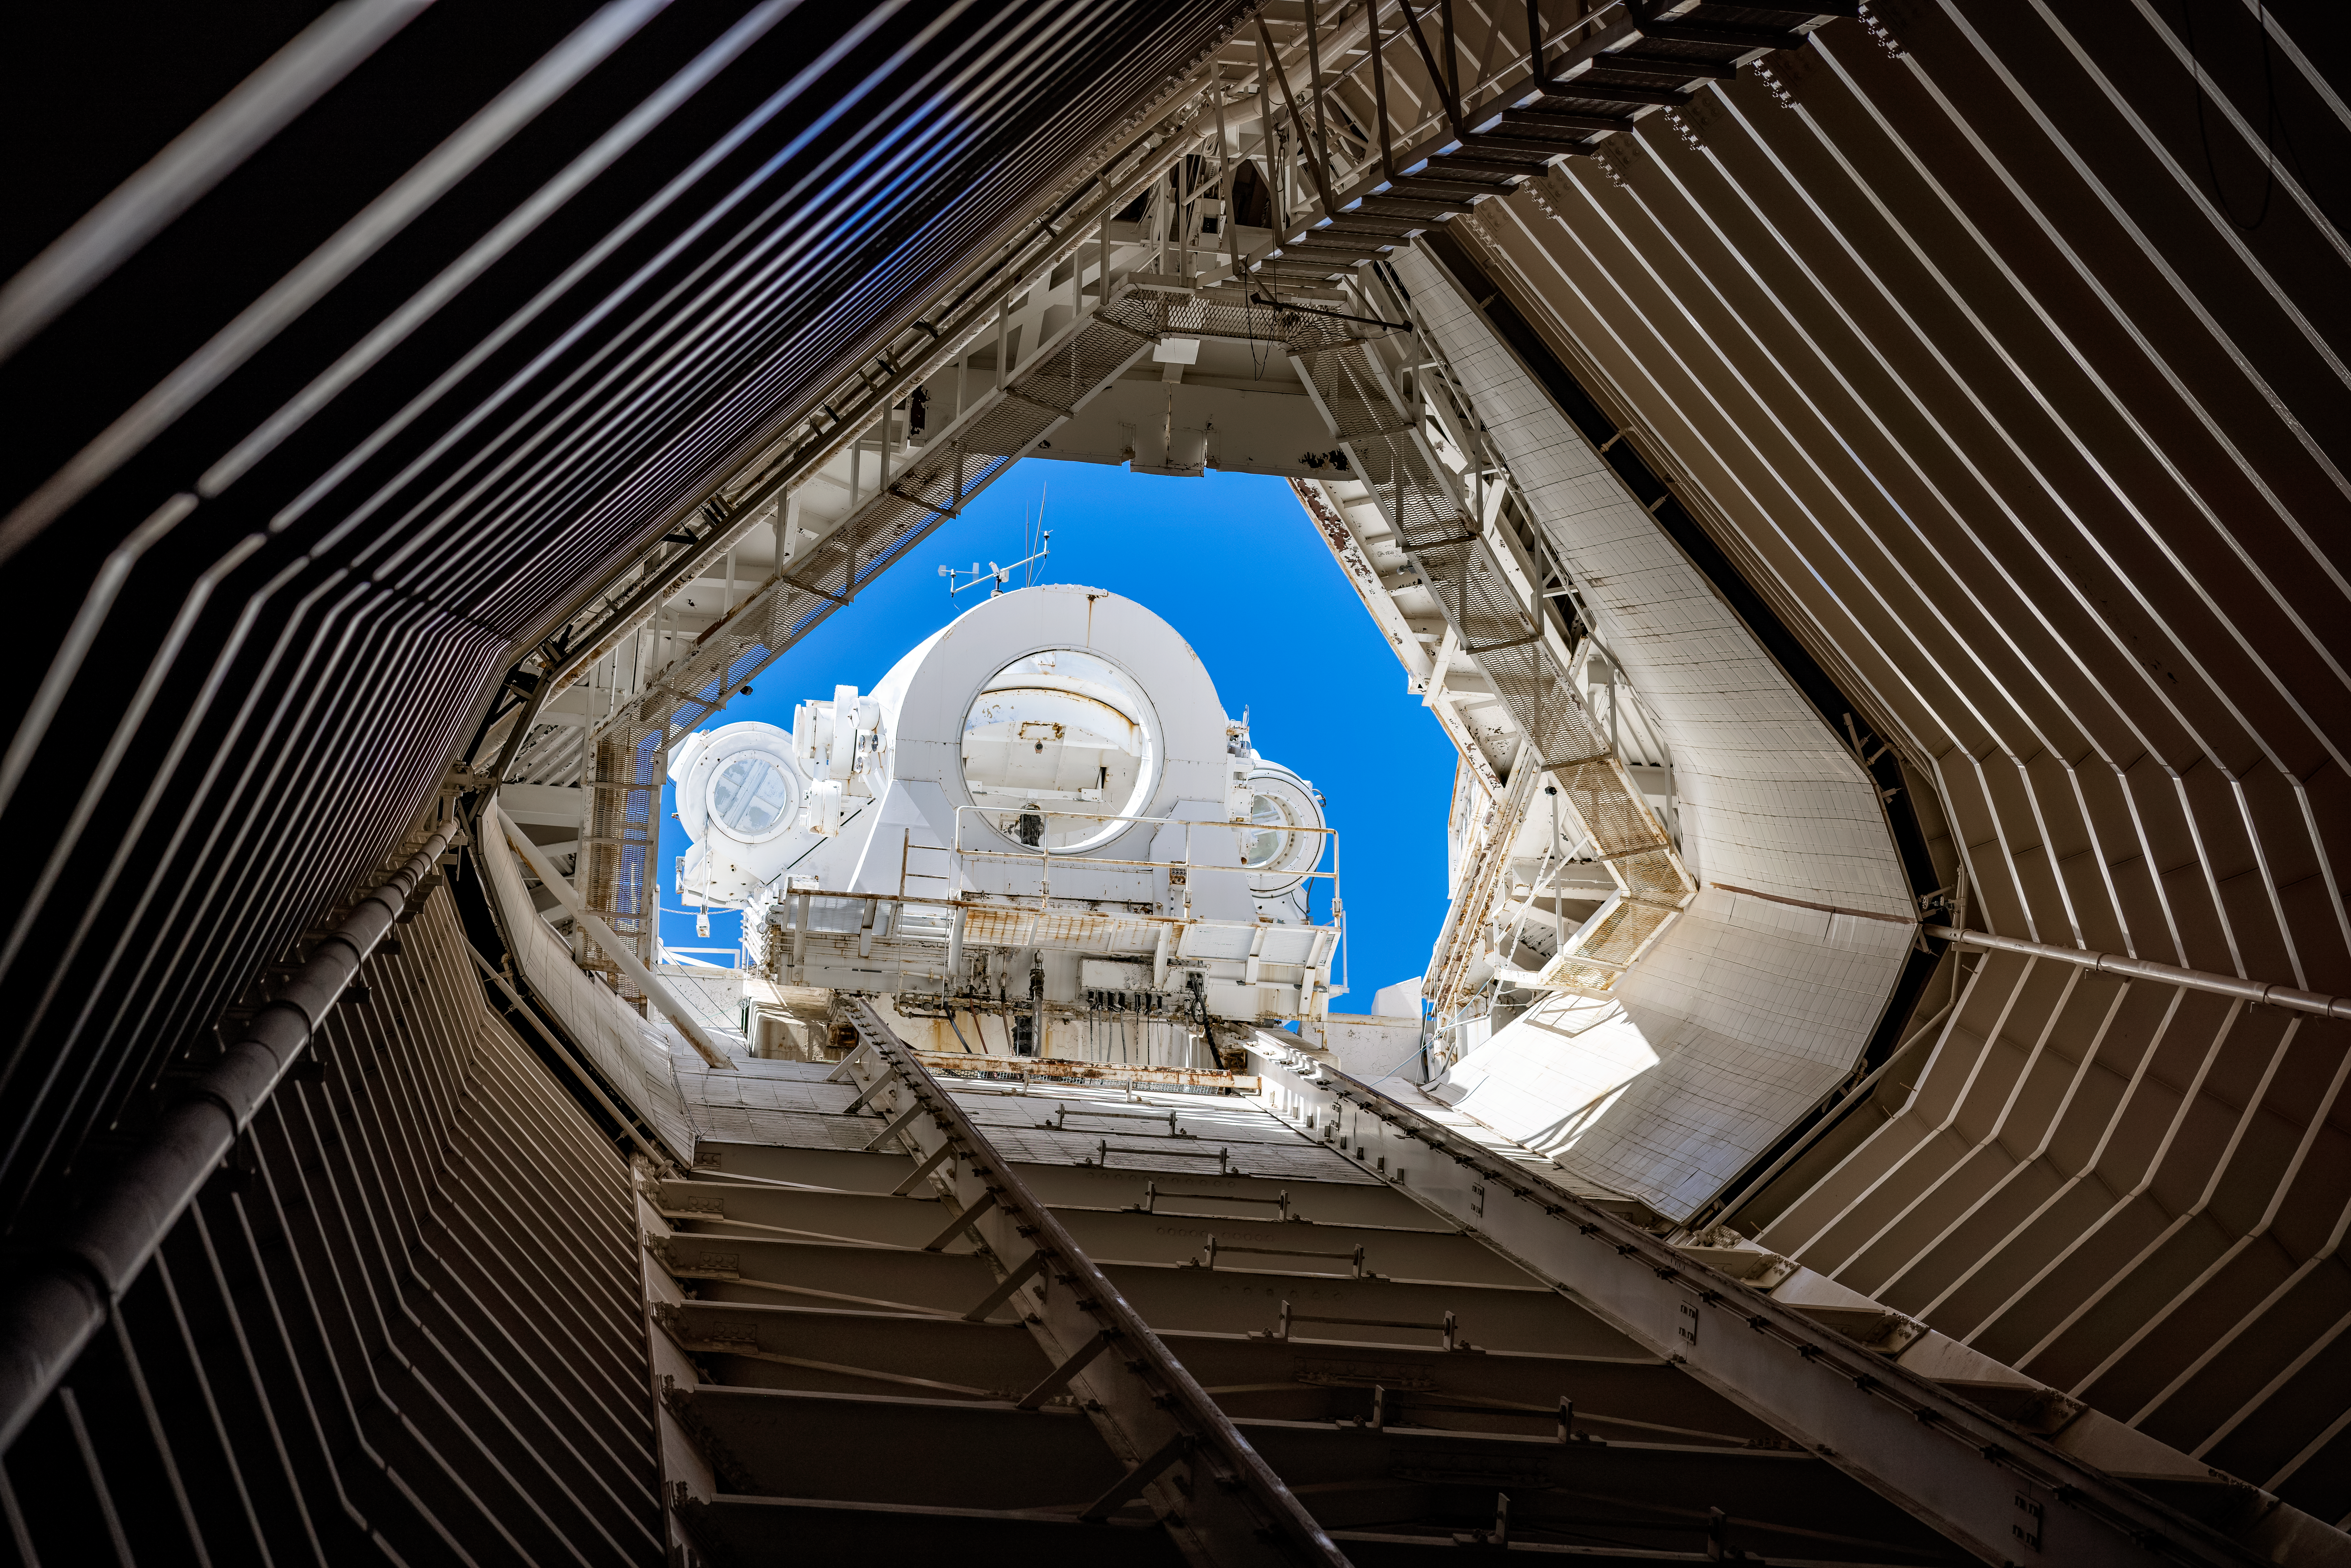

Heliostats on the NSF McMath-Pierce Solar Telescope

Inside the tunnel of the NSF McMath-Pierce Solar Telescope, the heliostats are visible at the top.

Credit: KPNO/NOIRLab/AURA/NSF/P. Marenfeld